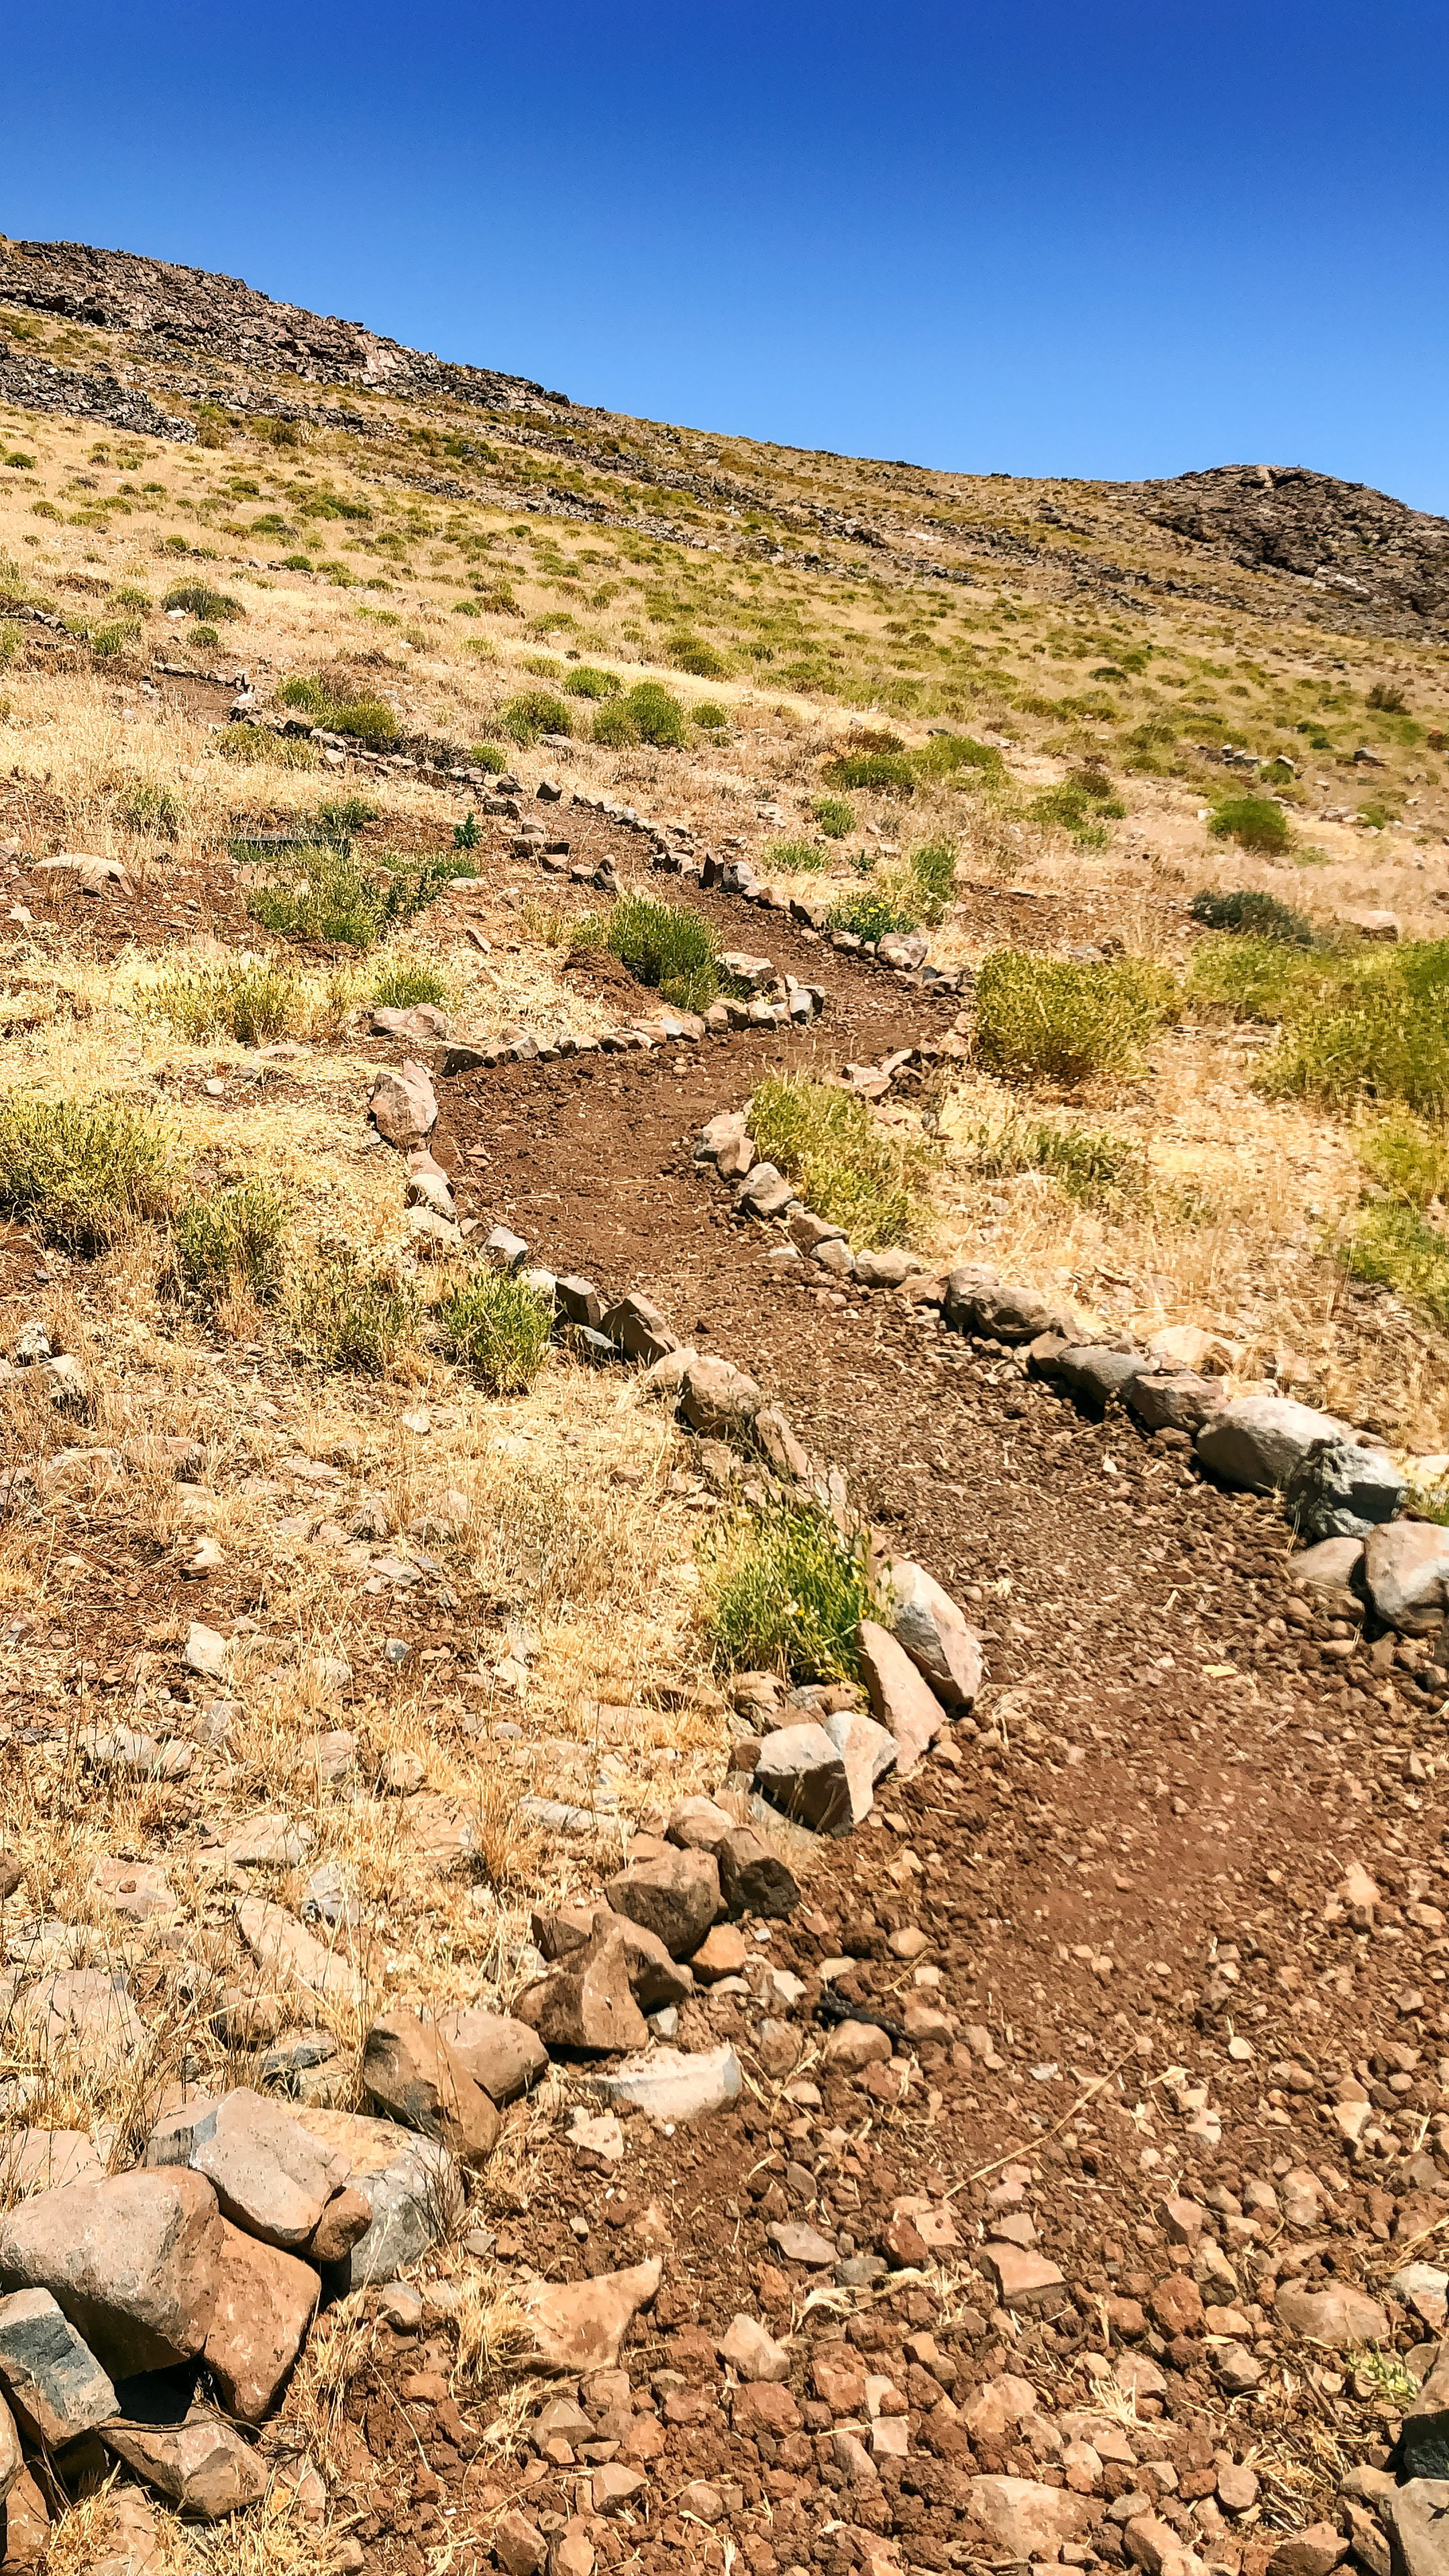

Cerro Pachón Hiking Trail

A portion of the Cerro Pachón Hiking Trail.

Credit: NOIRLab/NSF/AURA/J. Milla, S. Medina